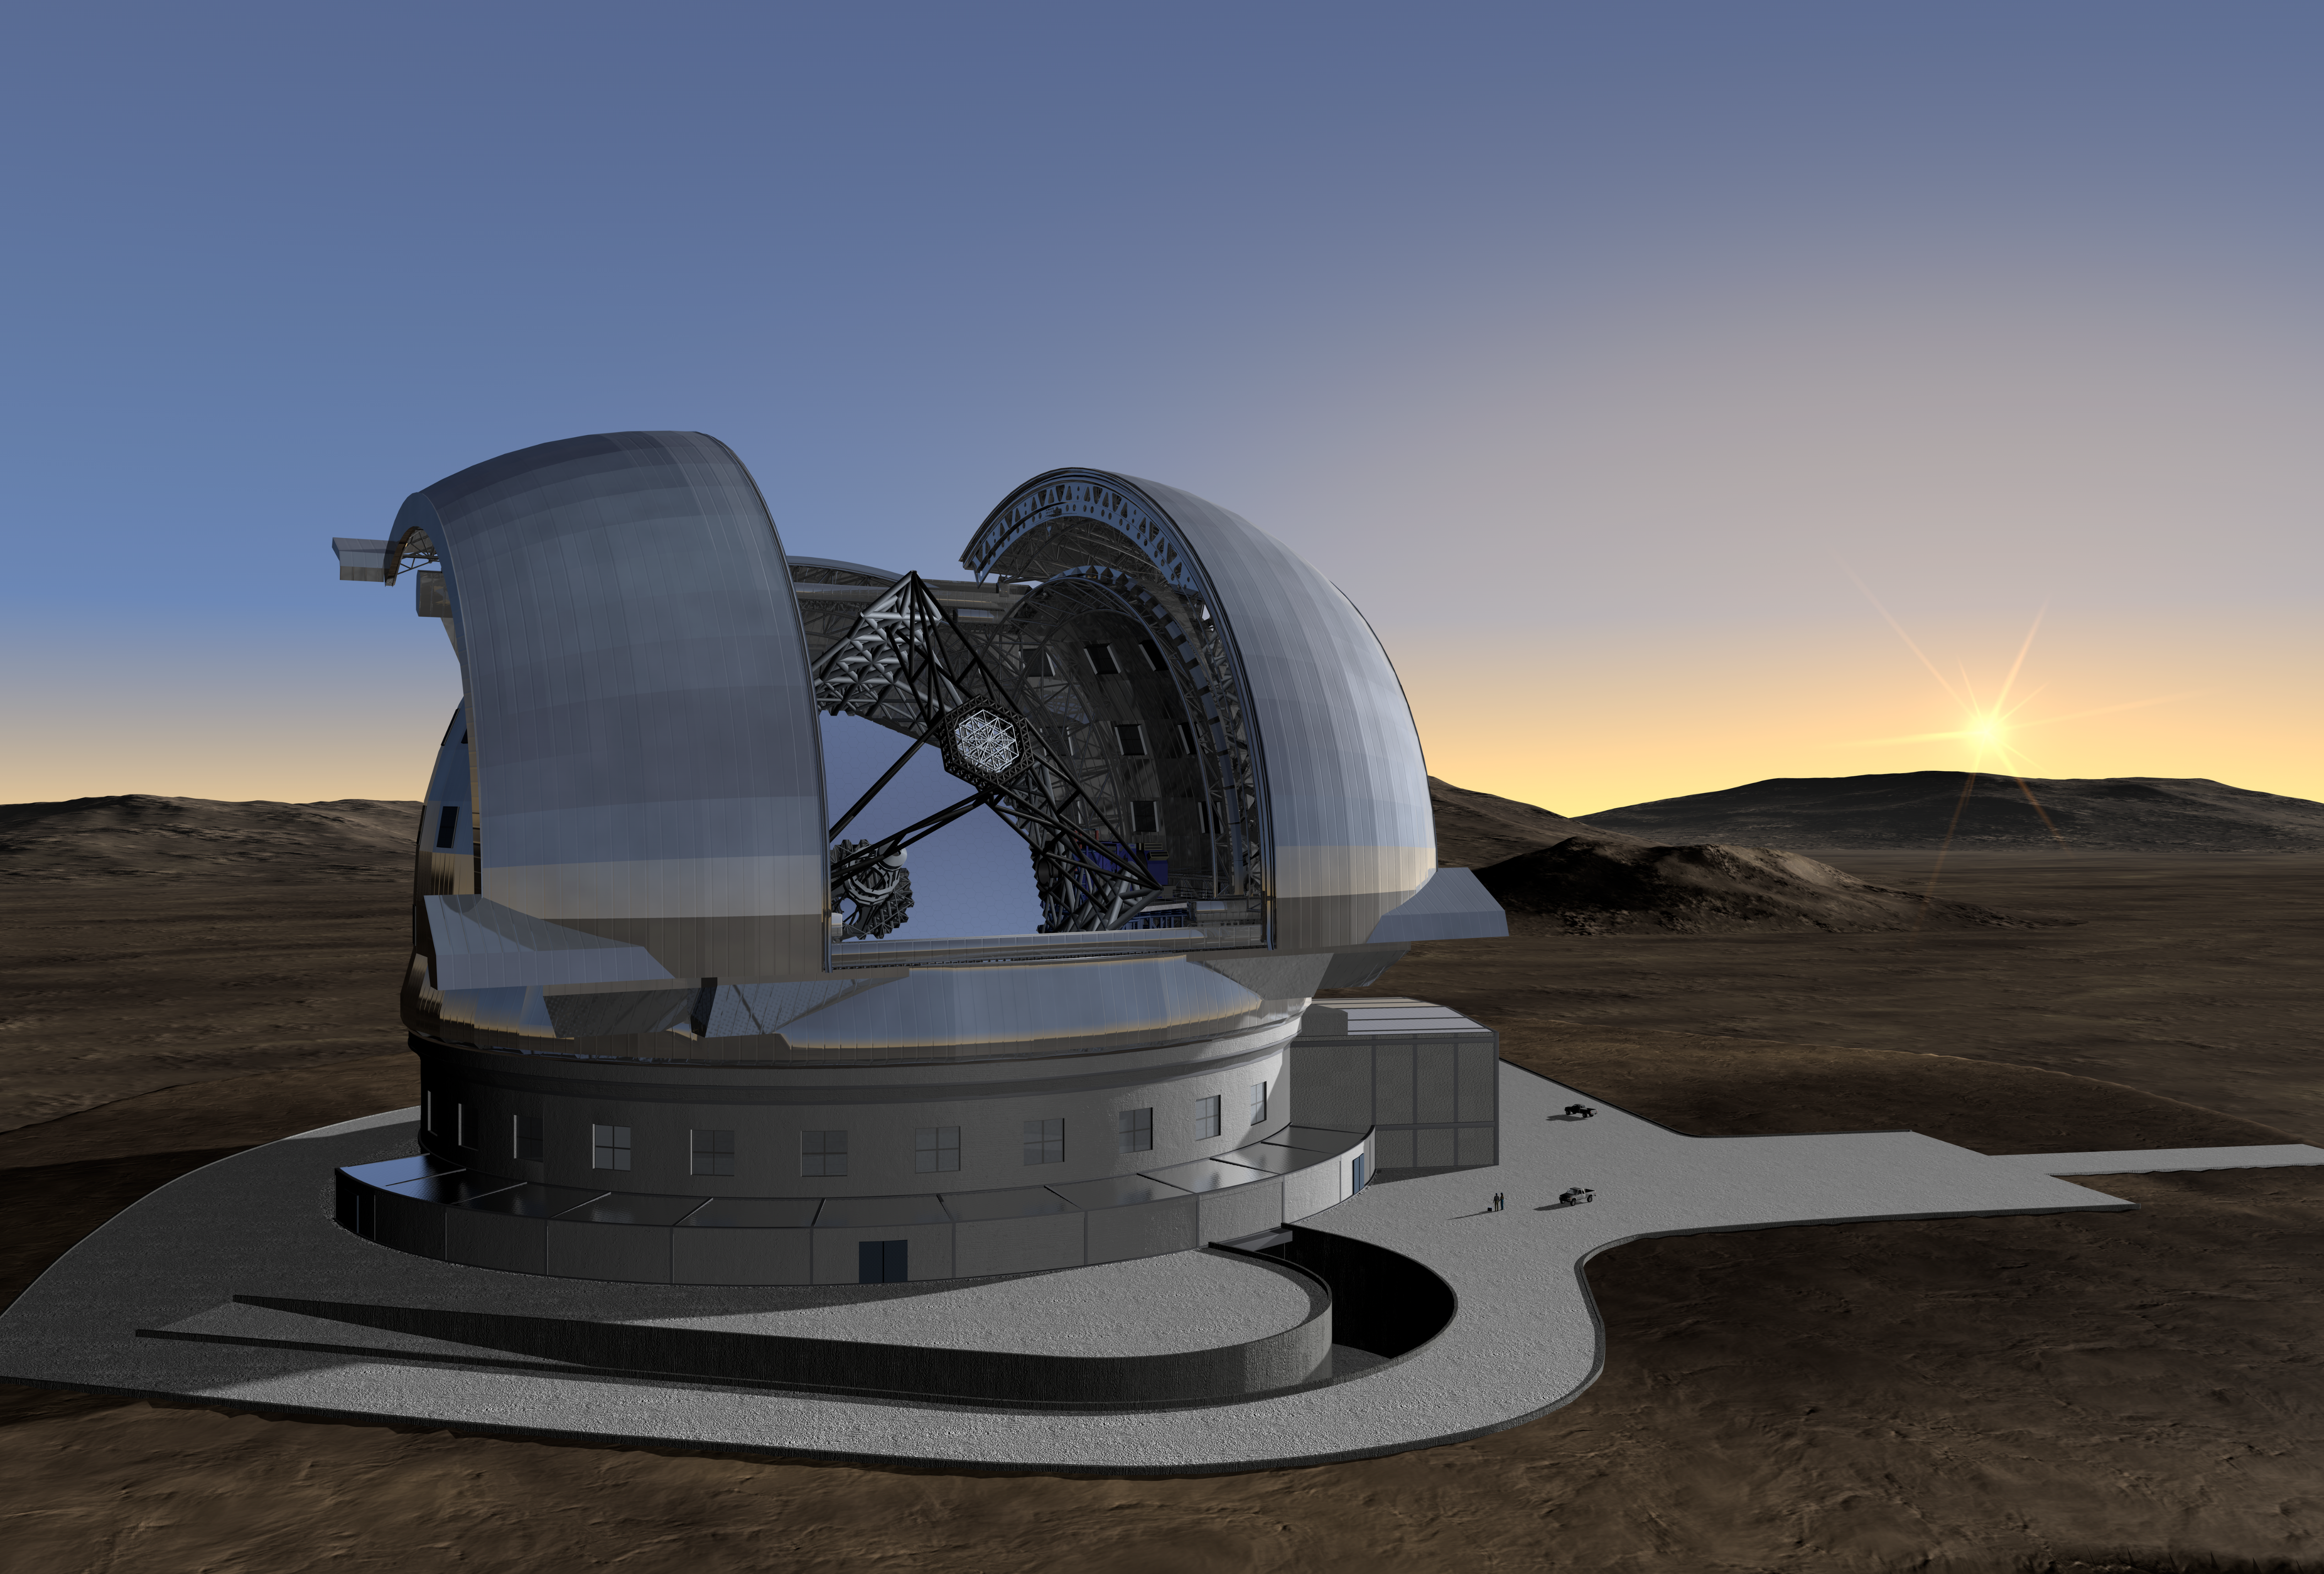

ELT in its enclosure (artist's impression)

Current design of the ELT in its enclosure. The ELT will be mounted on a central concrete pier that ensures a minimum clearance of 10 m above the ground. It will be shielded from the wind by a dome enclosure. This dome will have an approximate height of 80m and a footprint of about 100m diameter. The ramp will be used to access the enclosure.

The design for the ELT shown here was published in 2009 and is preliminary.

Credit: ESO